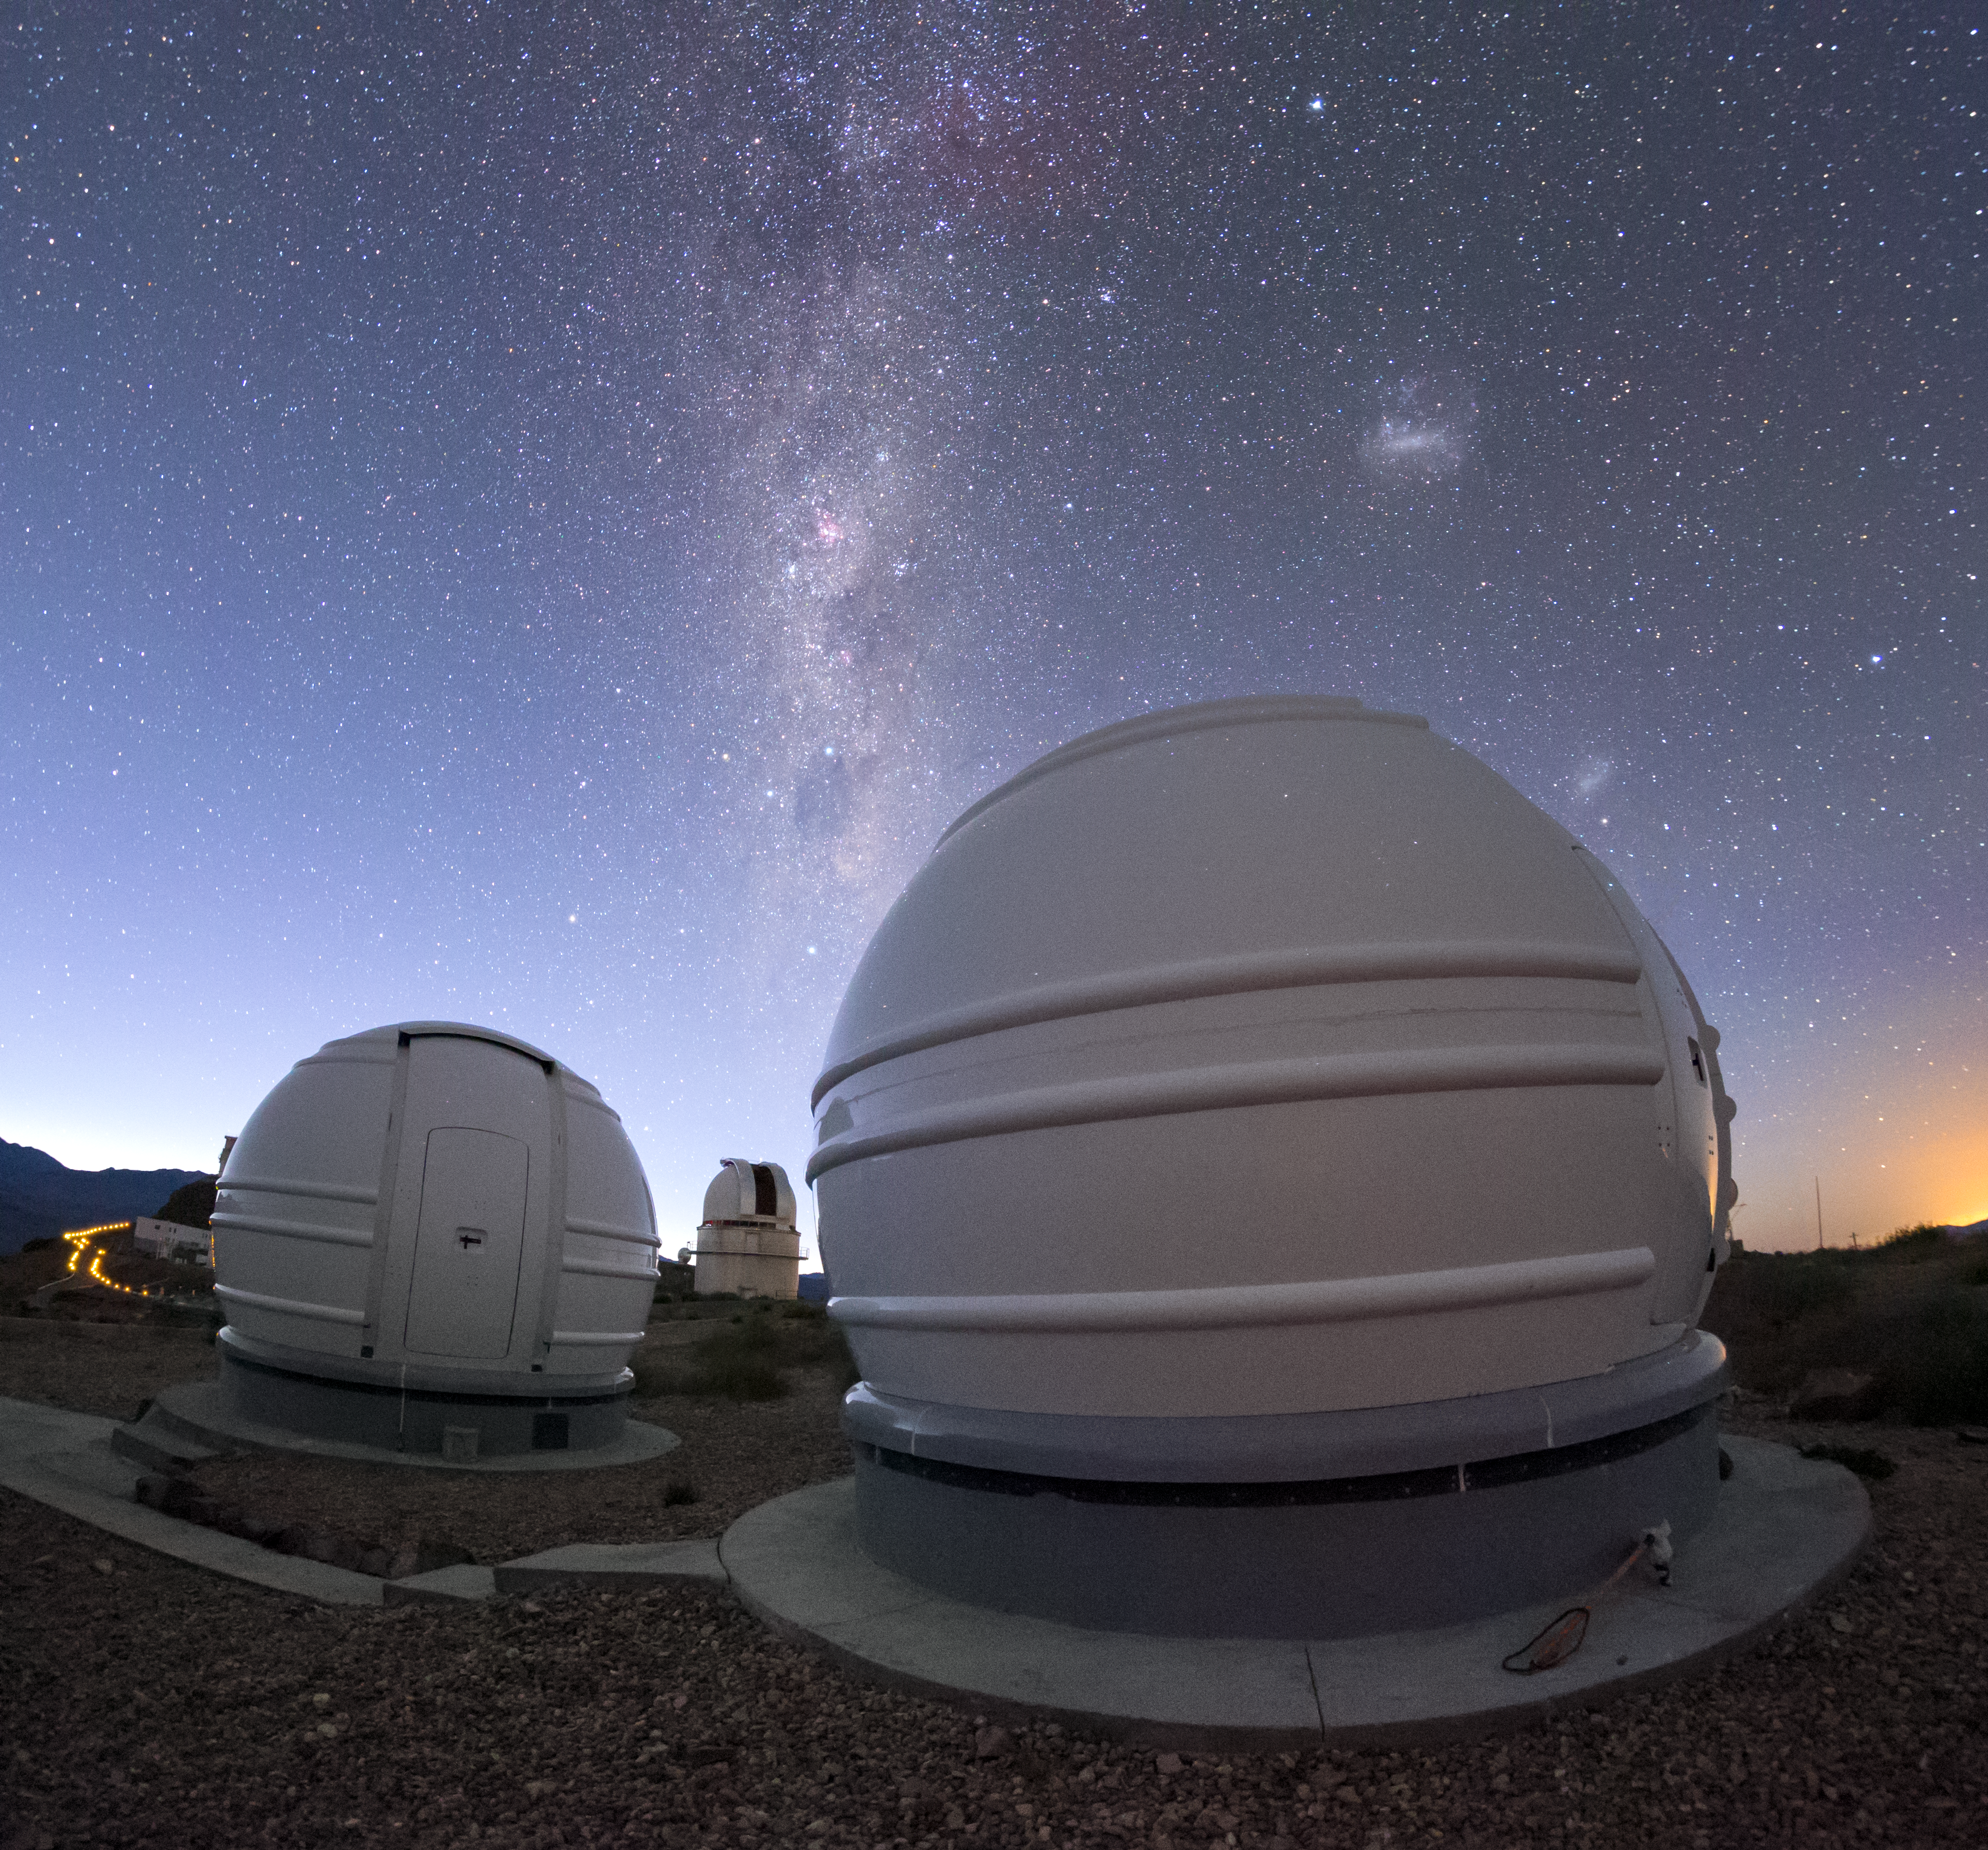

The ExTrA telescopes at La Silla

The ExTrA telescopes are sited at ESO’s La Silla Observatory in Chile. They will be used to search for and study Earth-sized planets orbiting nearby red dwarf stars. ExTrA’s novel design allows for much improved sensitivity compared to previous searches.

This view shows two of the three ExTrA domes with the Milky Way and Magellanic Clouds visible above.

Credit: P. Horálek/ESO